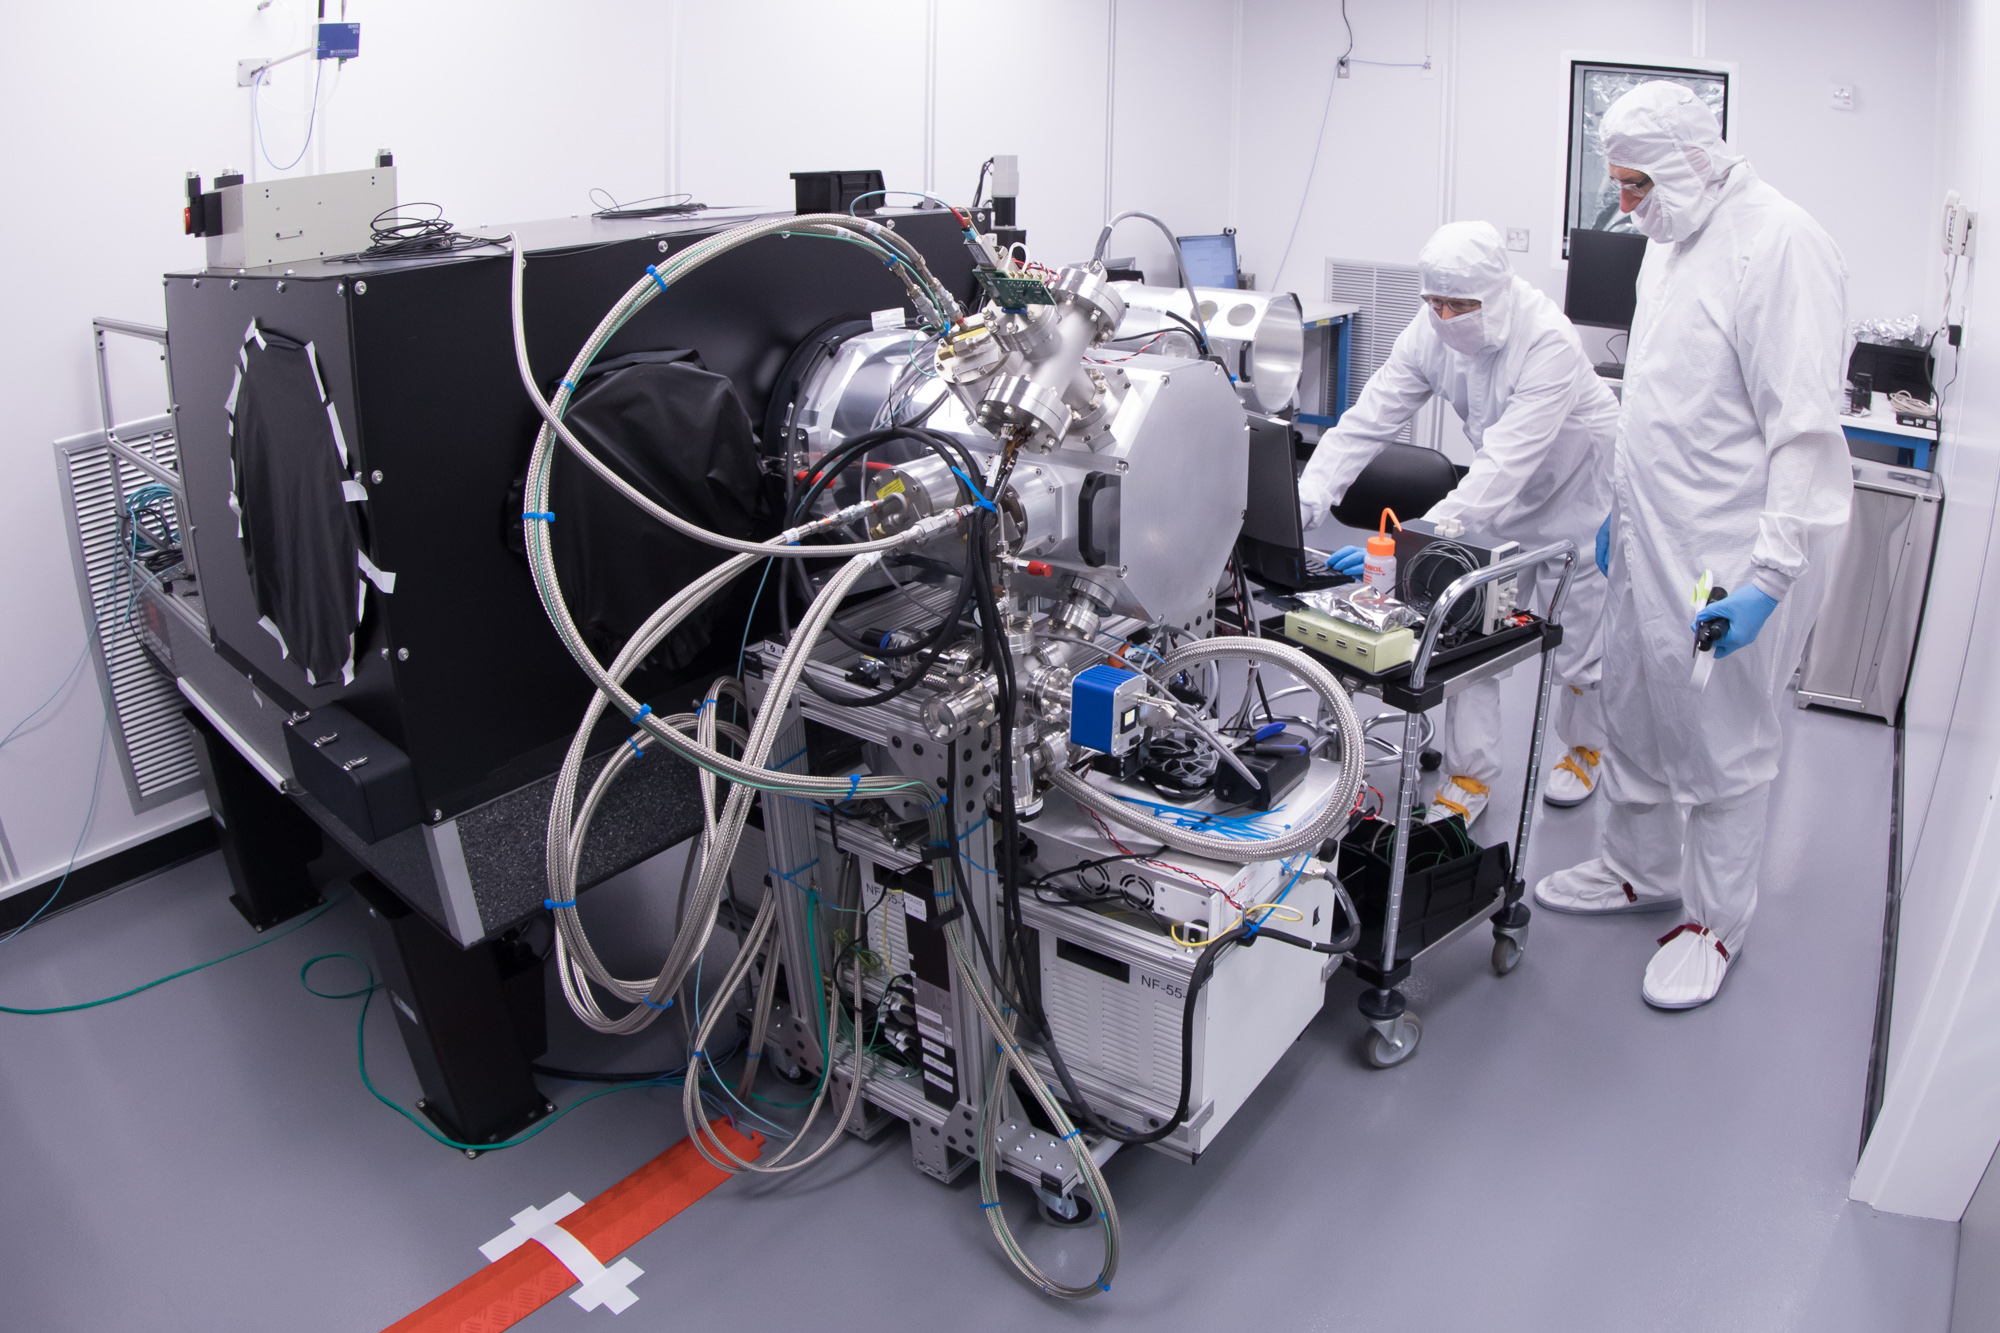

LSST Camera Cleanroom - Cryostat

Work is underway in the LSST camera cleanroom where the SLAC camera team have begun testing a raft of CCDs inside a scaled-down version of the LSST cryostat. Pictured: Stuart Marshall and Aaron Roodman

Credit: Andy Freeberg/SLAC National Accelerator Laboratory Learn more: lsst.slac.stanford.edu/